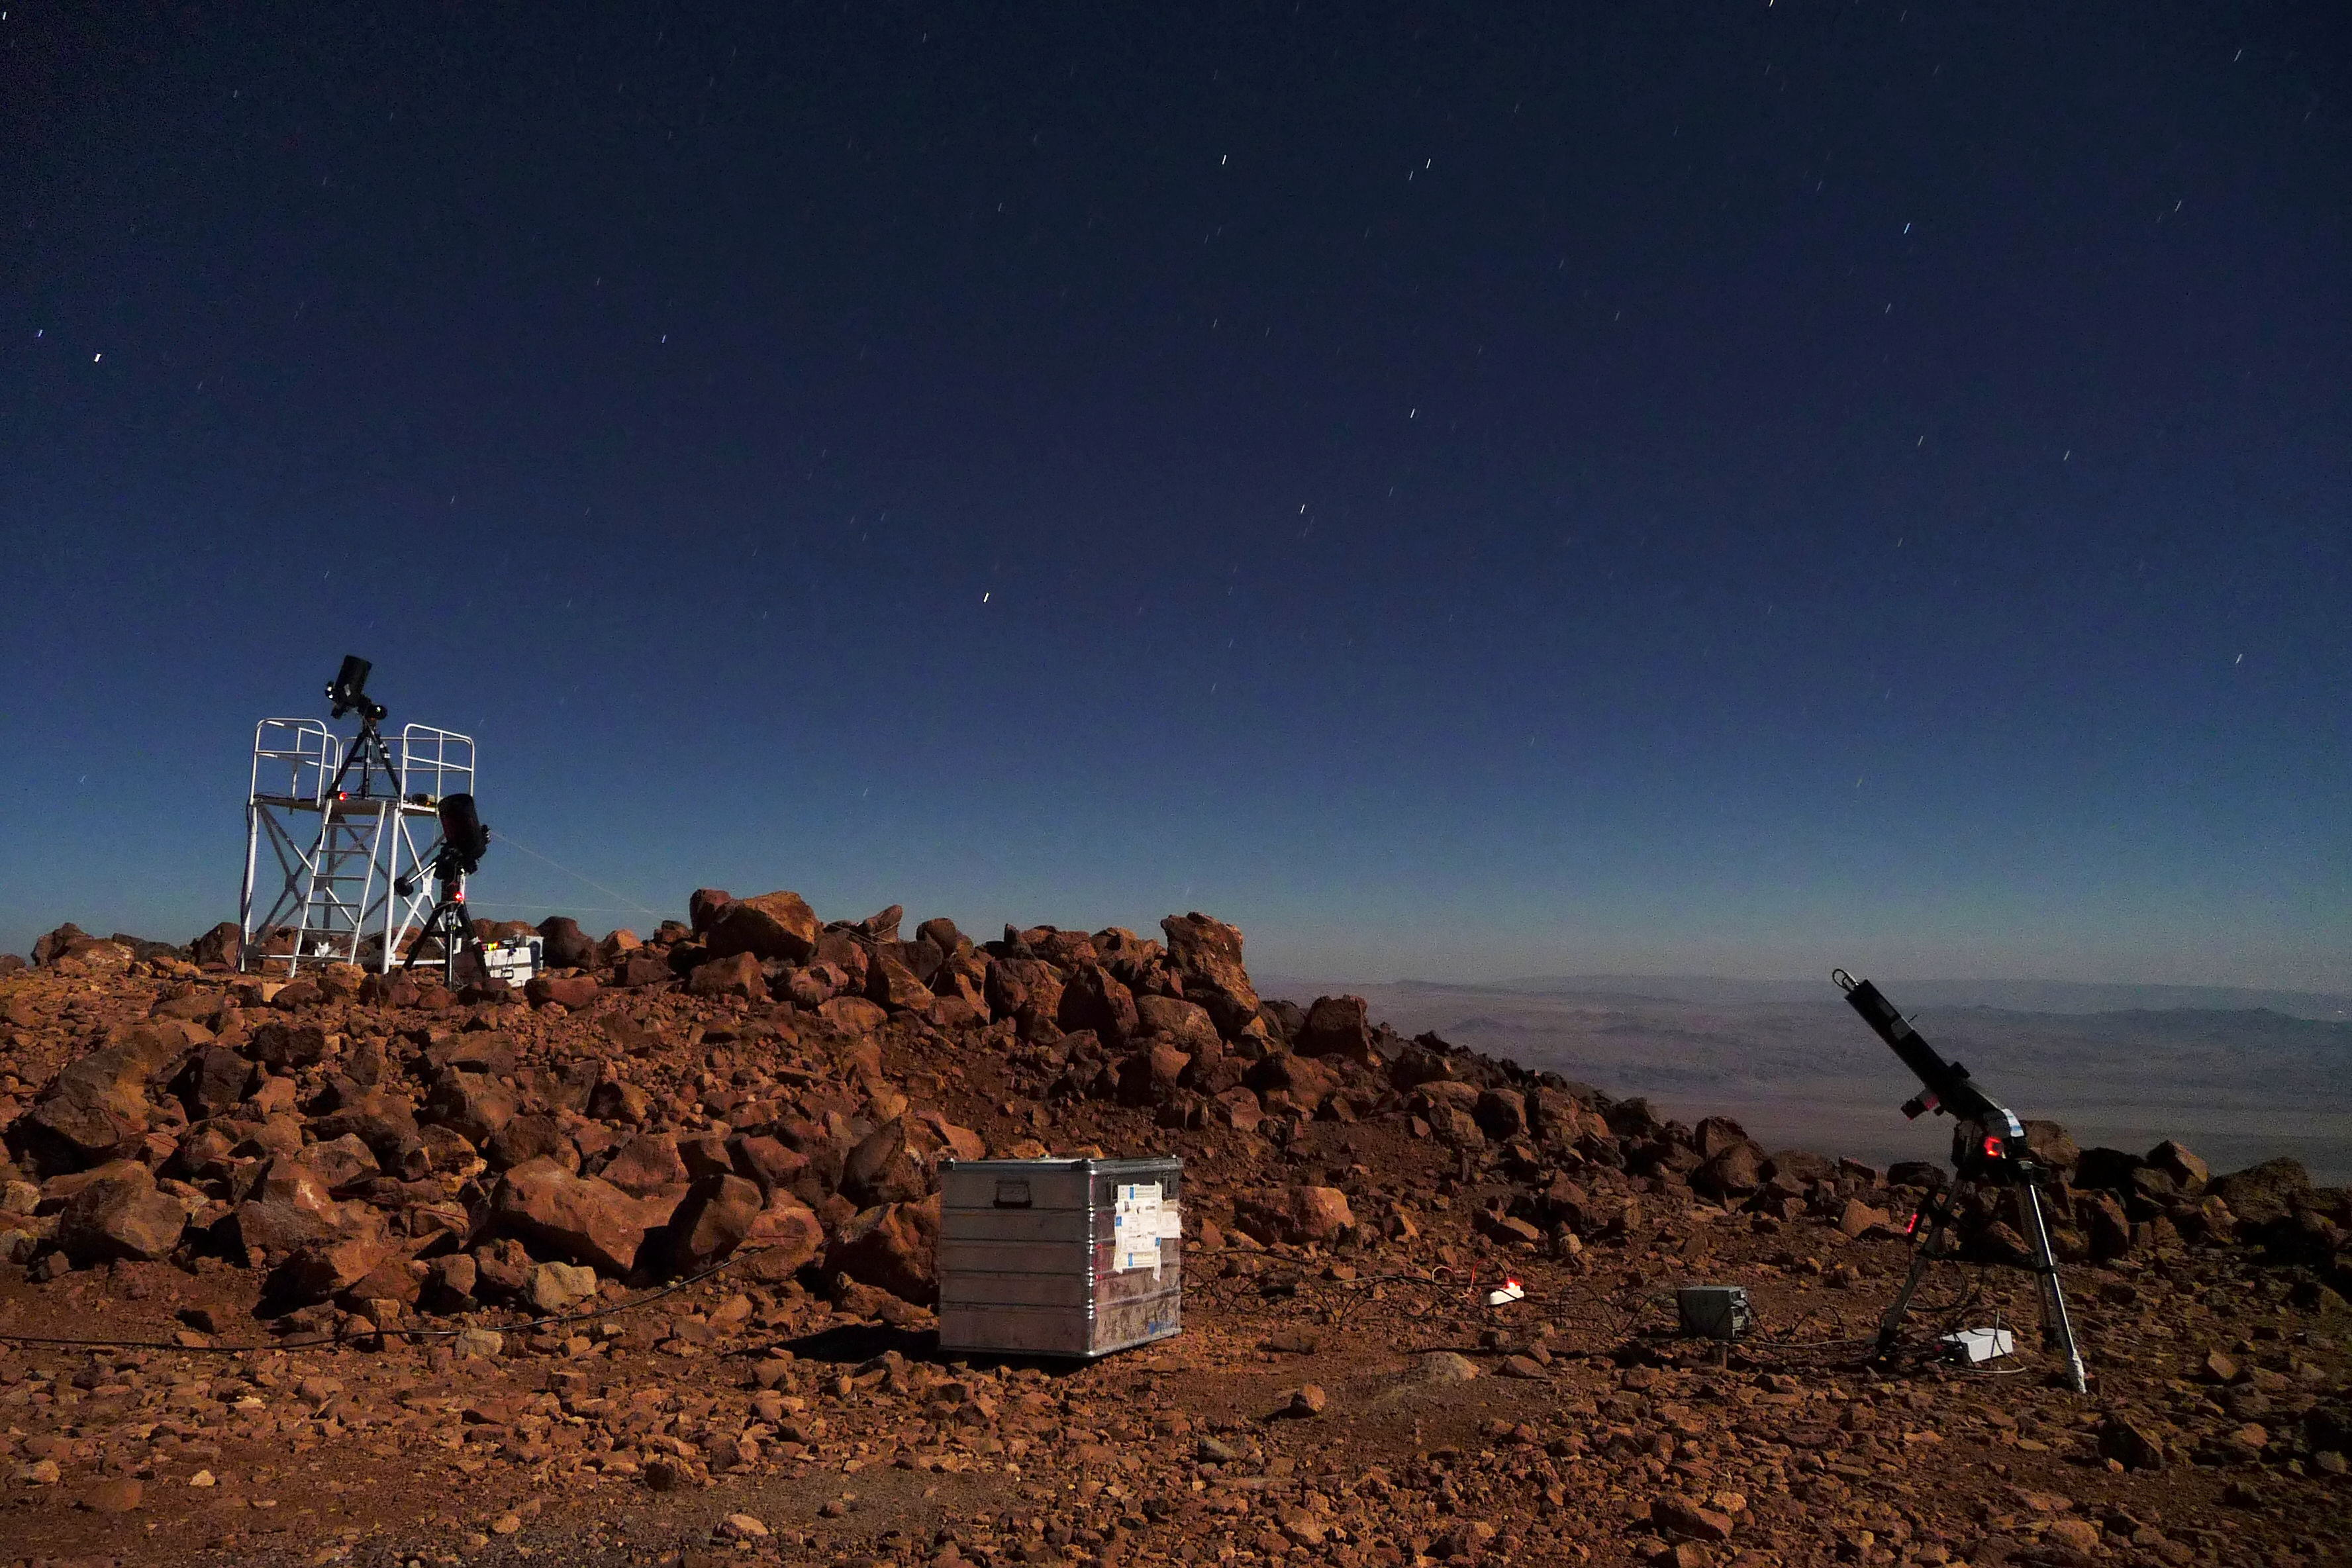

ELT site testing — Cerro Tolonchar / Chile

The Extremely Large Telescope (ELT) programme office has studied half a dozen potential sites for the future ELT observatory, which, with its 40-metre-class diameter, will be the world’s biggest eye on the sky. Various aspects need to be considered in the site selection process. Parameters taken into account are not restricted to ‘sky quality’, but include more general scientific aspects, as well as parameters essential for construction and operations (e.g. accessibility, water and power supply, political stability etc.).

The above picture shows the test equipment placed on top of Cerro Tolonchar, a site located in Chile. It is on the ELT Site Selection Advisory Committee's final short list for the recommended site.

Credit: ESO/G. Lombardi (glphoto.it)